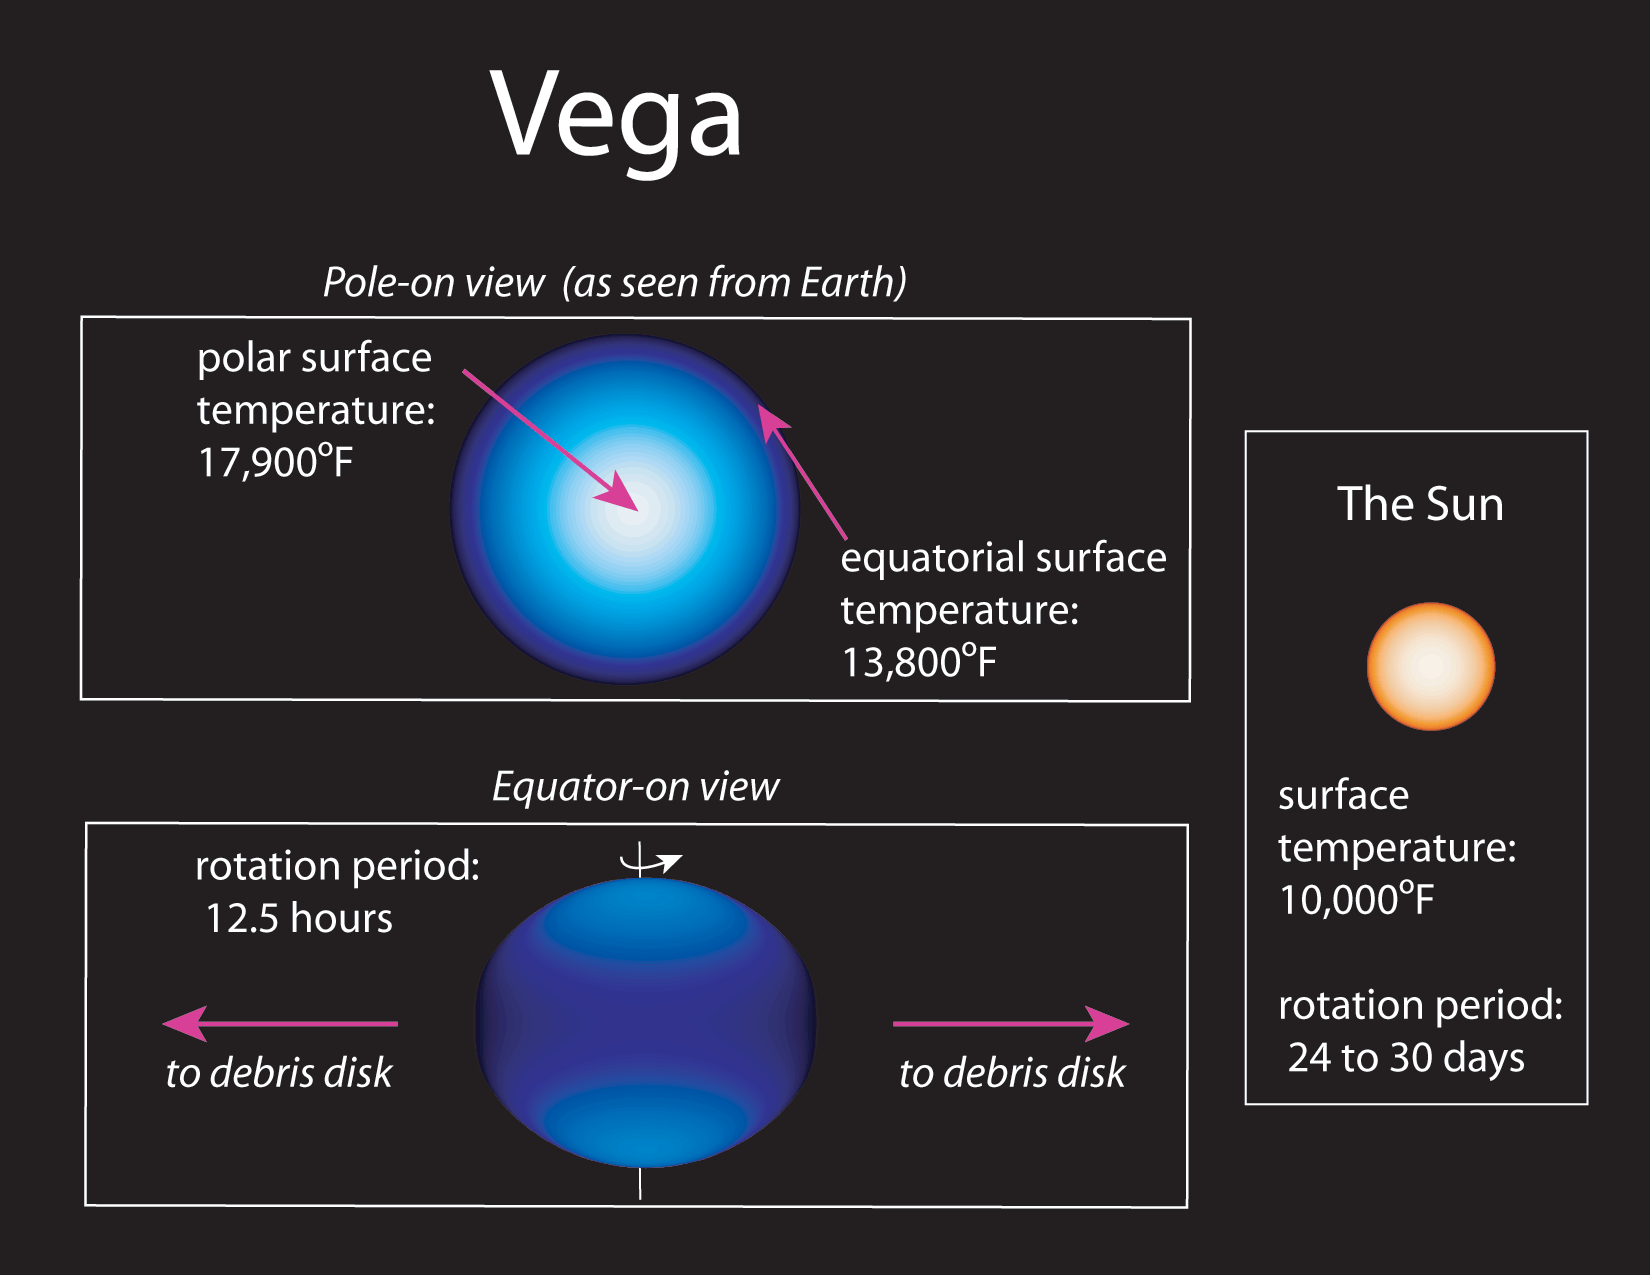

Rapidly Spinning Star Vega has Cool Dark Equator

This artist’s concept contrasts Vega with our own Sun.

Credit: J. Aufdenberg and NOAO/AURA/NSF